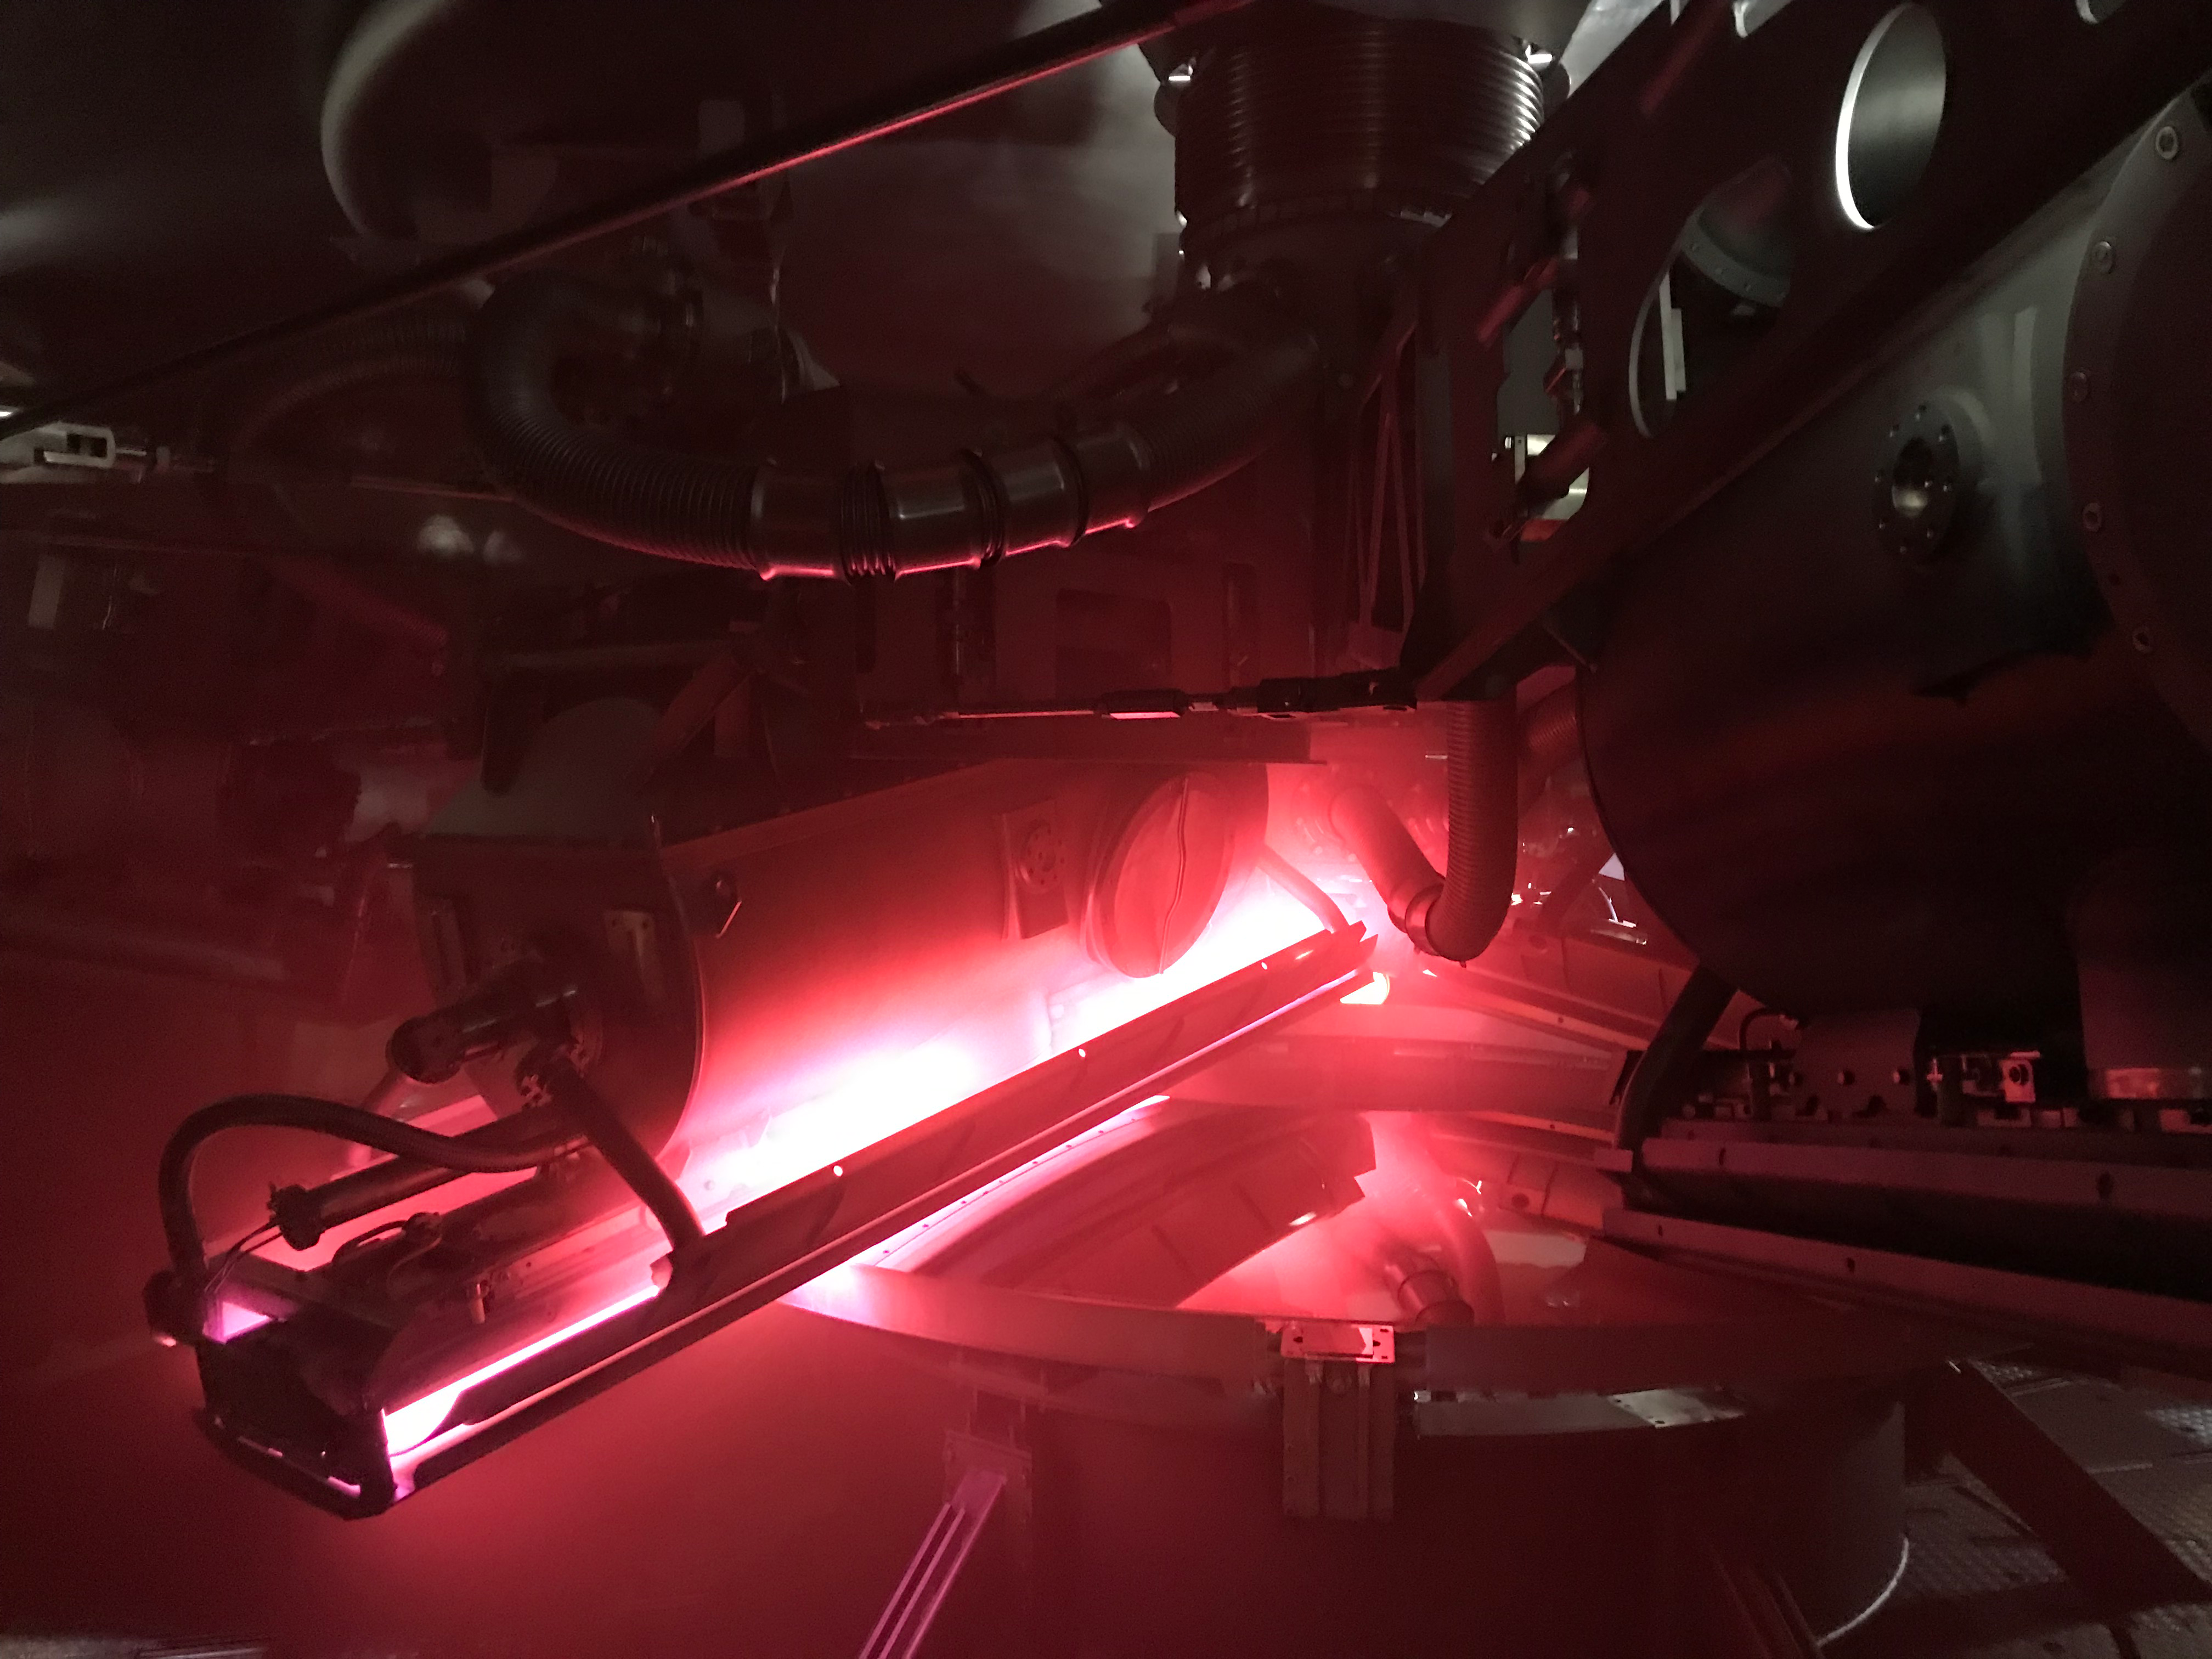

M2 Coating

The LSST Secondary Mirror (M2) was successfully coated with a silver reflective coating at the LSST summit facility building on Cerro Pachón on July 16, 2019.

Credit: Rubin Observatory/NSF/AURA